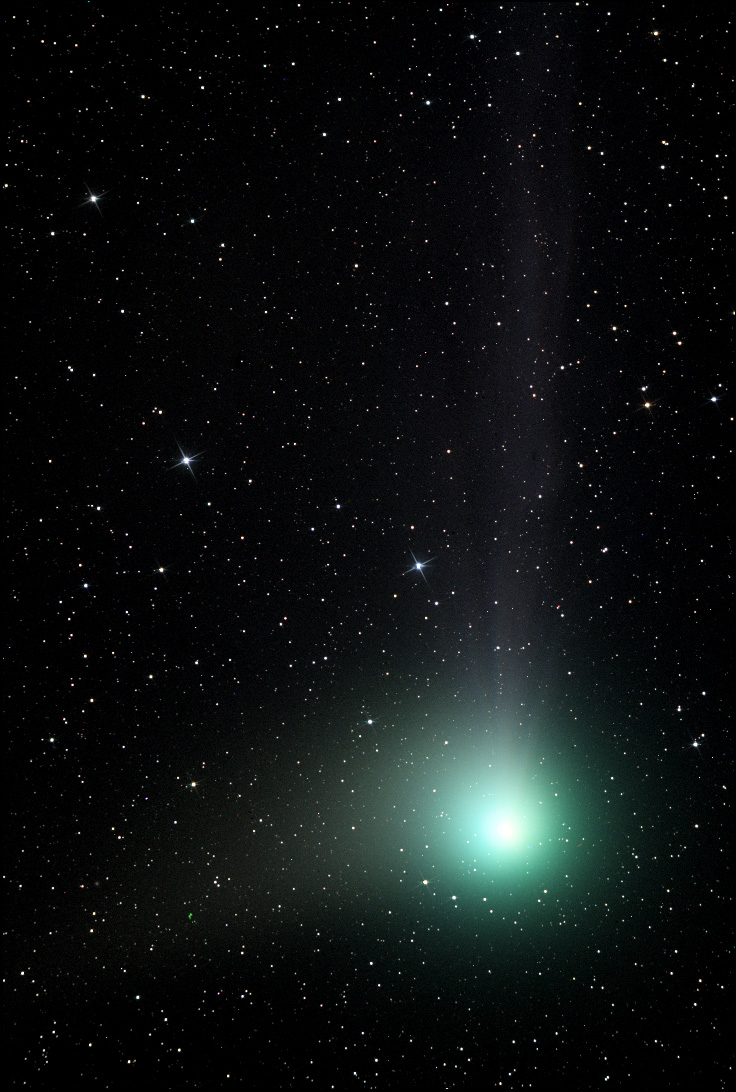

Comet Machholz (C/2004 Q2)

In the past comets brought with them connotations of doom and gloom. Witnessing a comet in the night sky could very well be one of the scariest things a person might see up there in the heavens. Nowadays, given sufficient distance from the Earth, comets elicit a distinctly different reaction. People gaze at them in wonder from even bright city skies- and amateur astronomers enjoy the change in pace from their usual astronomical vistas. This comet, Machholz (C/2004 Q2), rounded the Sun in 2005 and is now on its journey to the outer part of the solar system. On its way, people in the northern hemisphere could catch a glimpse of it during early 2005.

This image was taken as part of Advanced Observing Program (AOP) program during 2014 at Kitt Peak Visitor Center.

Credit: KPNO/NOIRLab/NSF/AURA/Adam Block